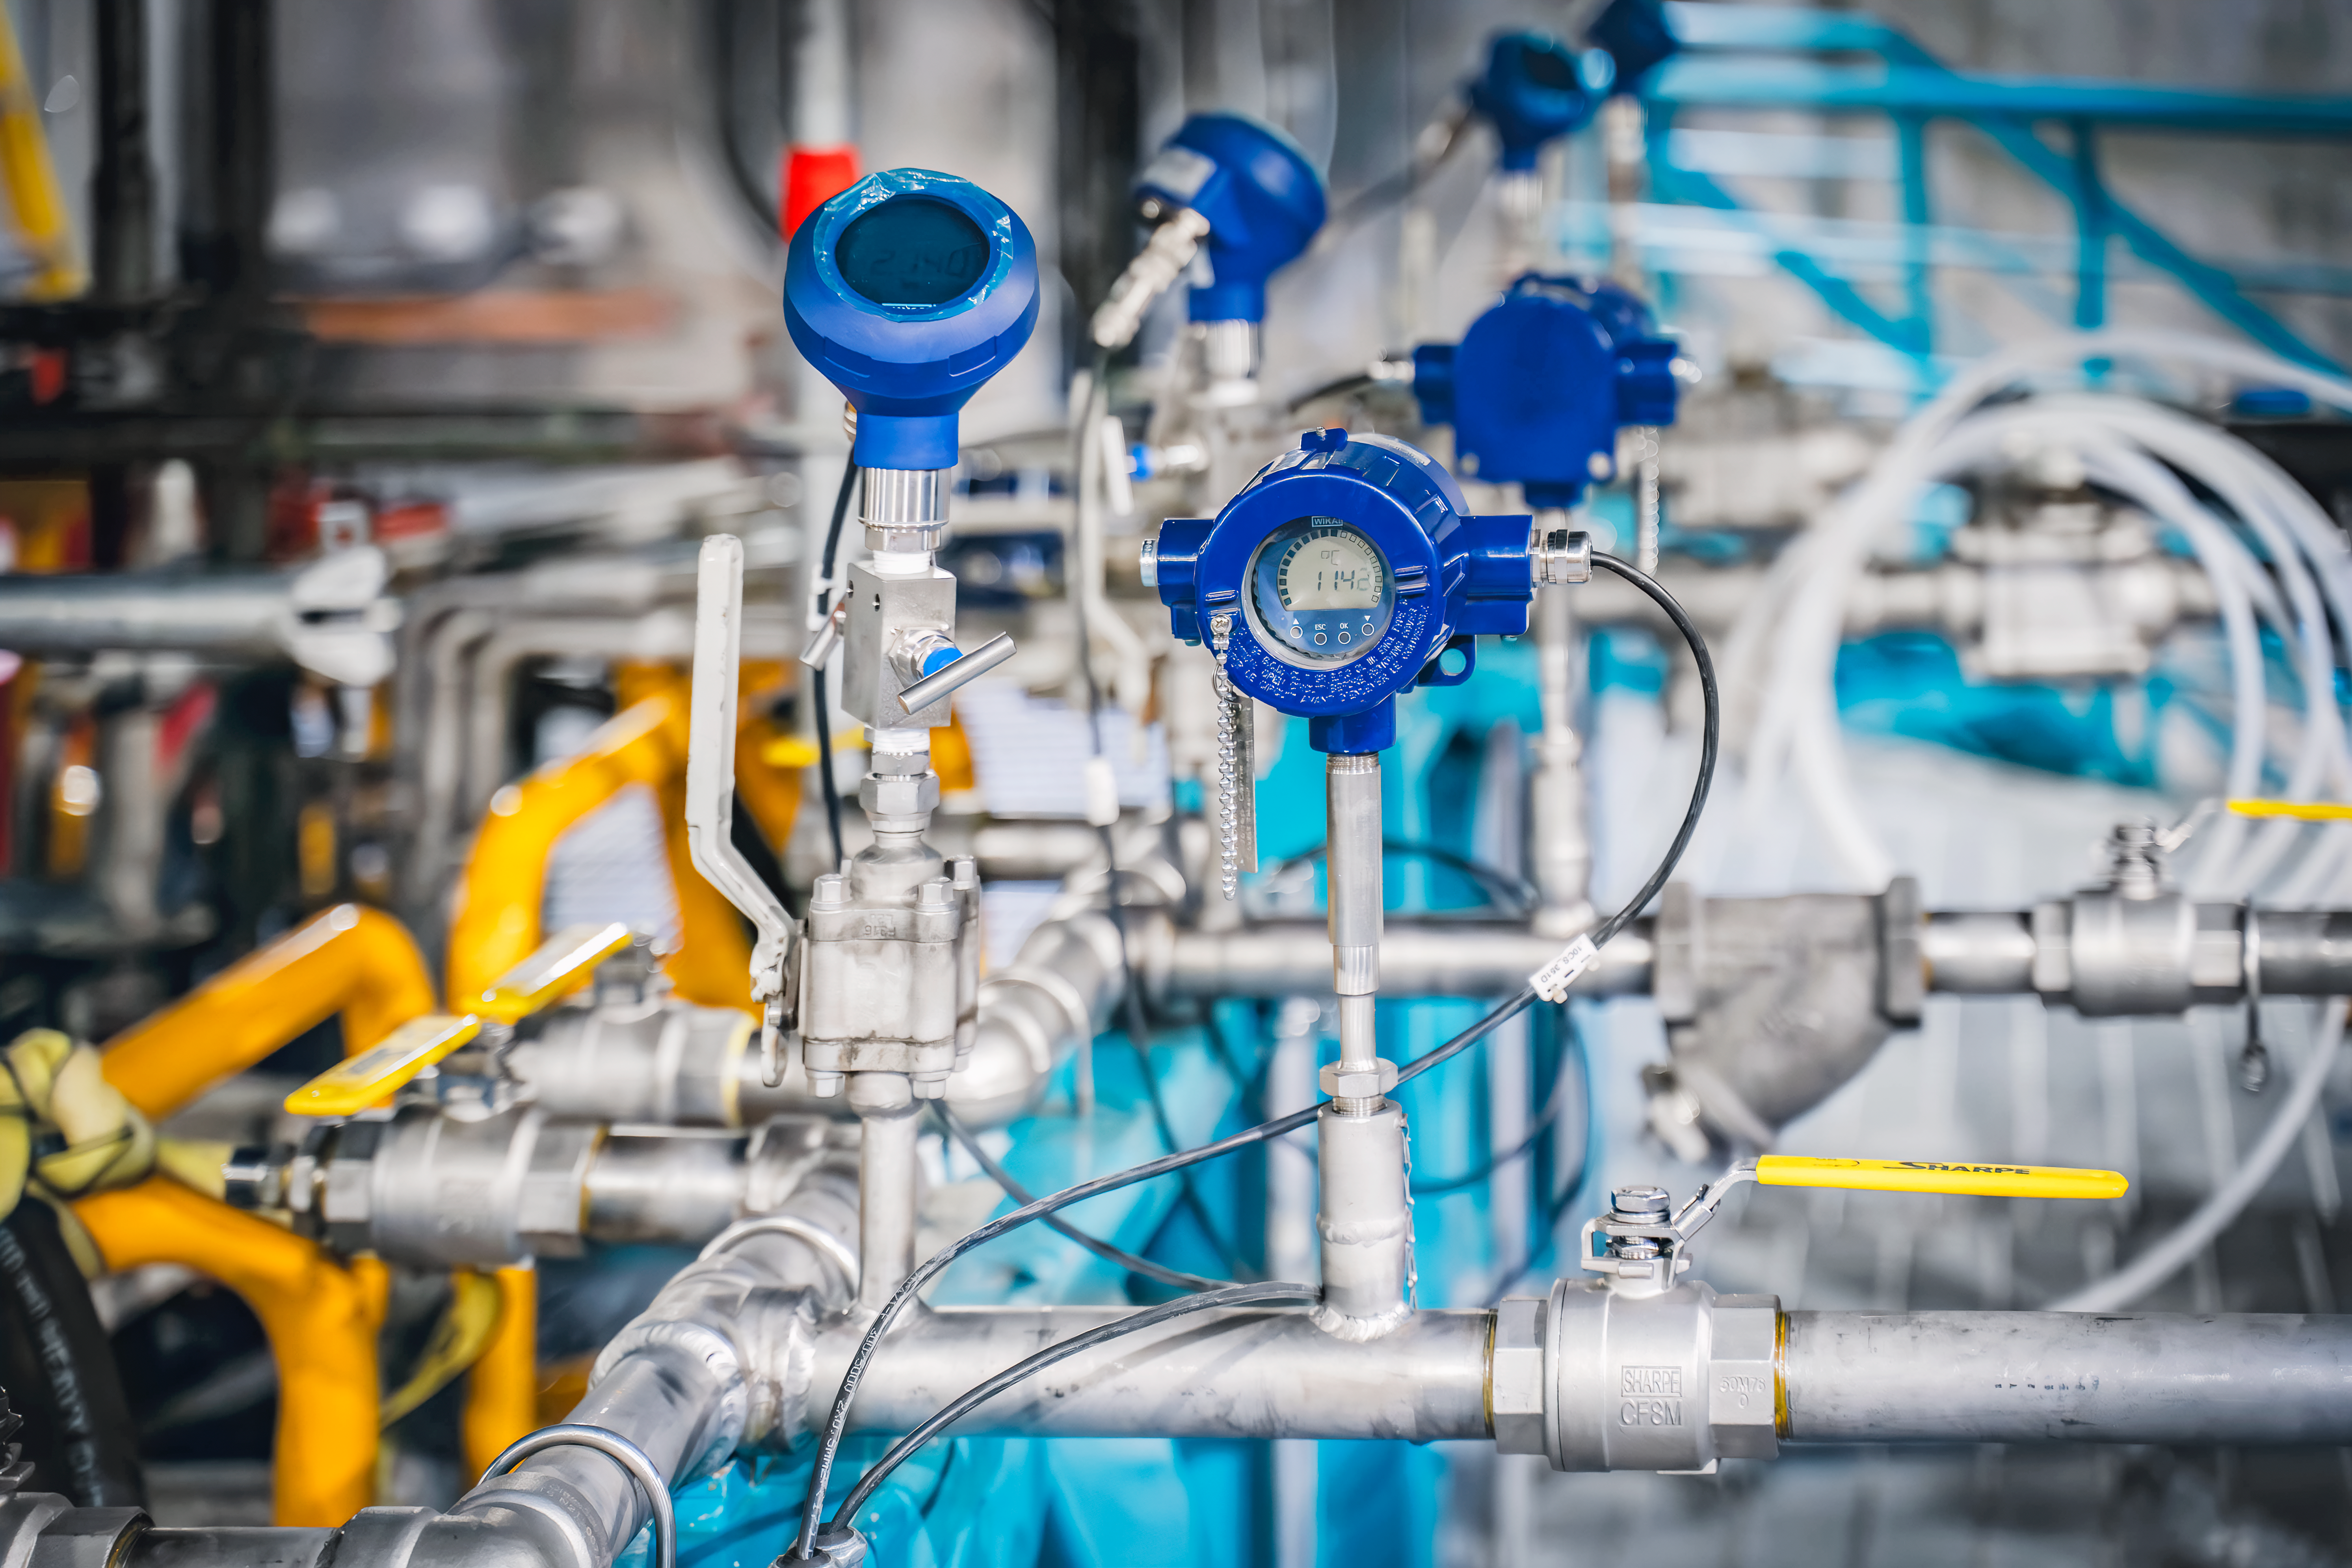

Rubin Observatory Summit Site

Members of the Vera C. Rubin Observatory team at work on the summit in October 2023.

Credit: RubinObs/NOIRLab/SLAC/NSF/DOE/AURA/A. Pizarro D.